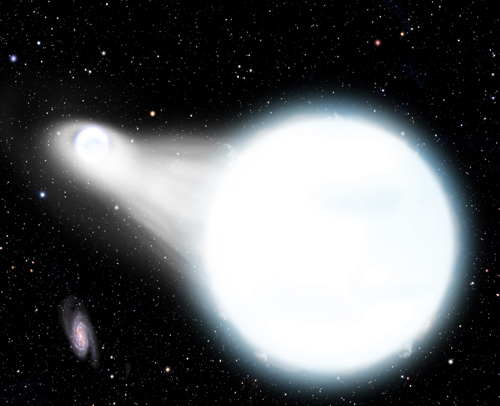

Artist's rendition of the future evolution of the WD 0931+444

Artist's rendition of the future evolution of the WD 0931+444 system.

Credit: David A. Aguilar (Harvard-Smithsonian Center for Astrophysics).